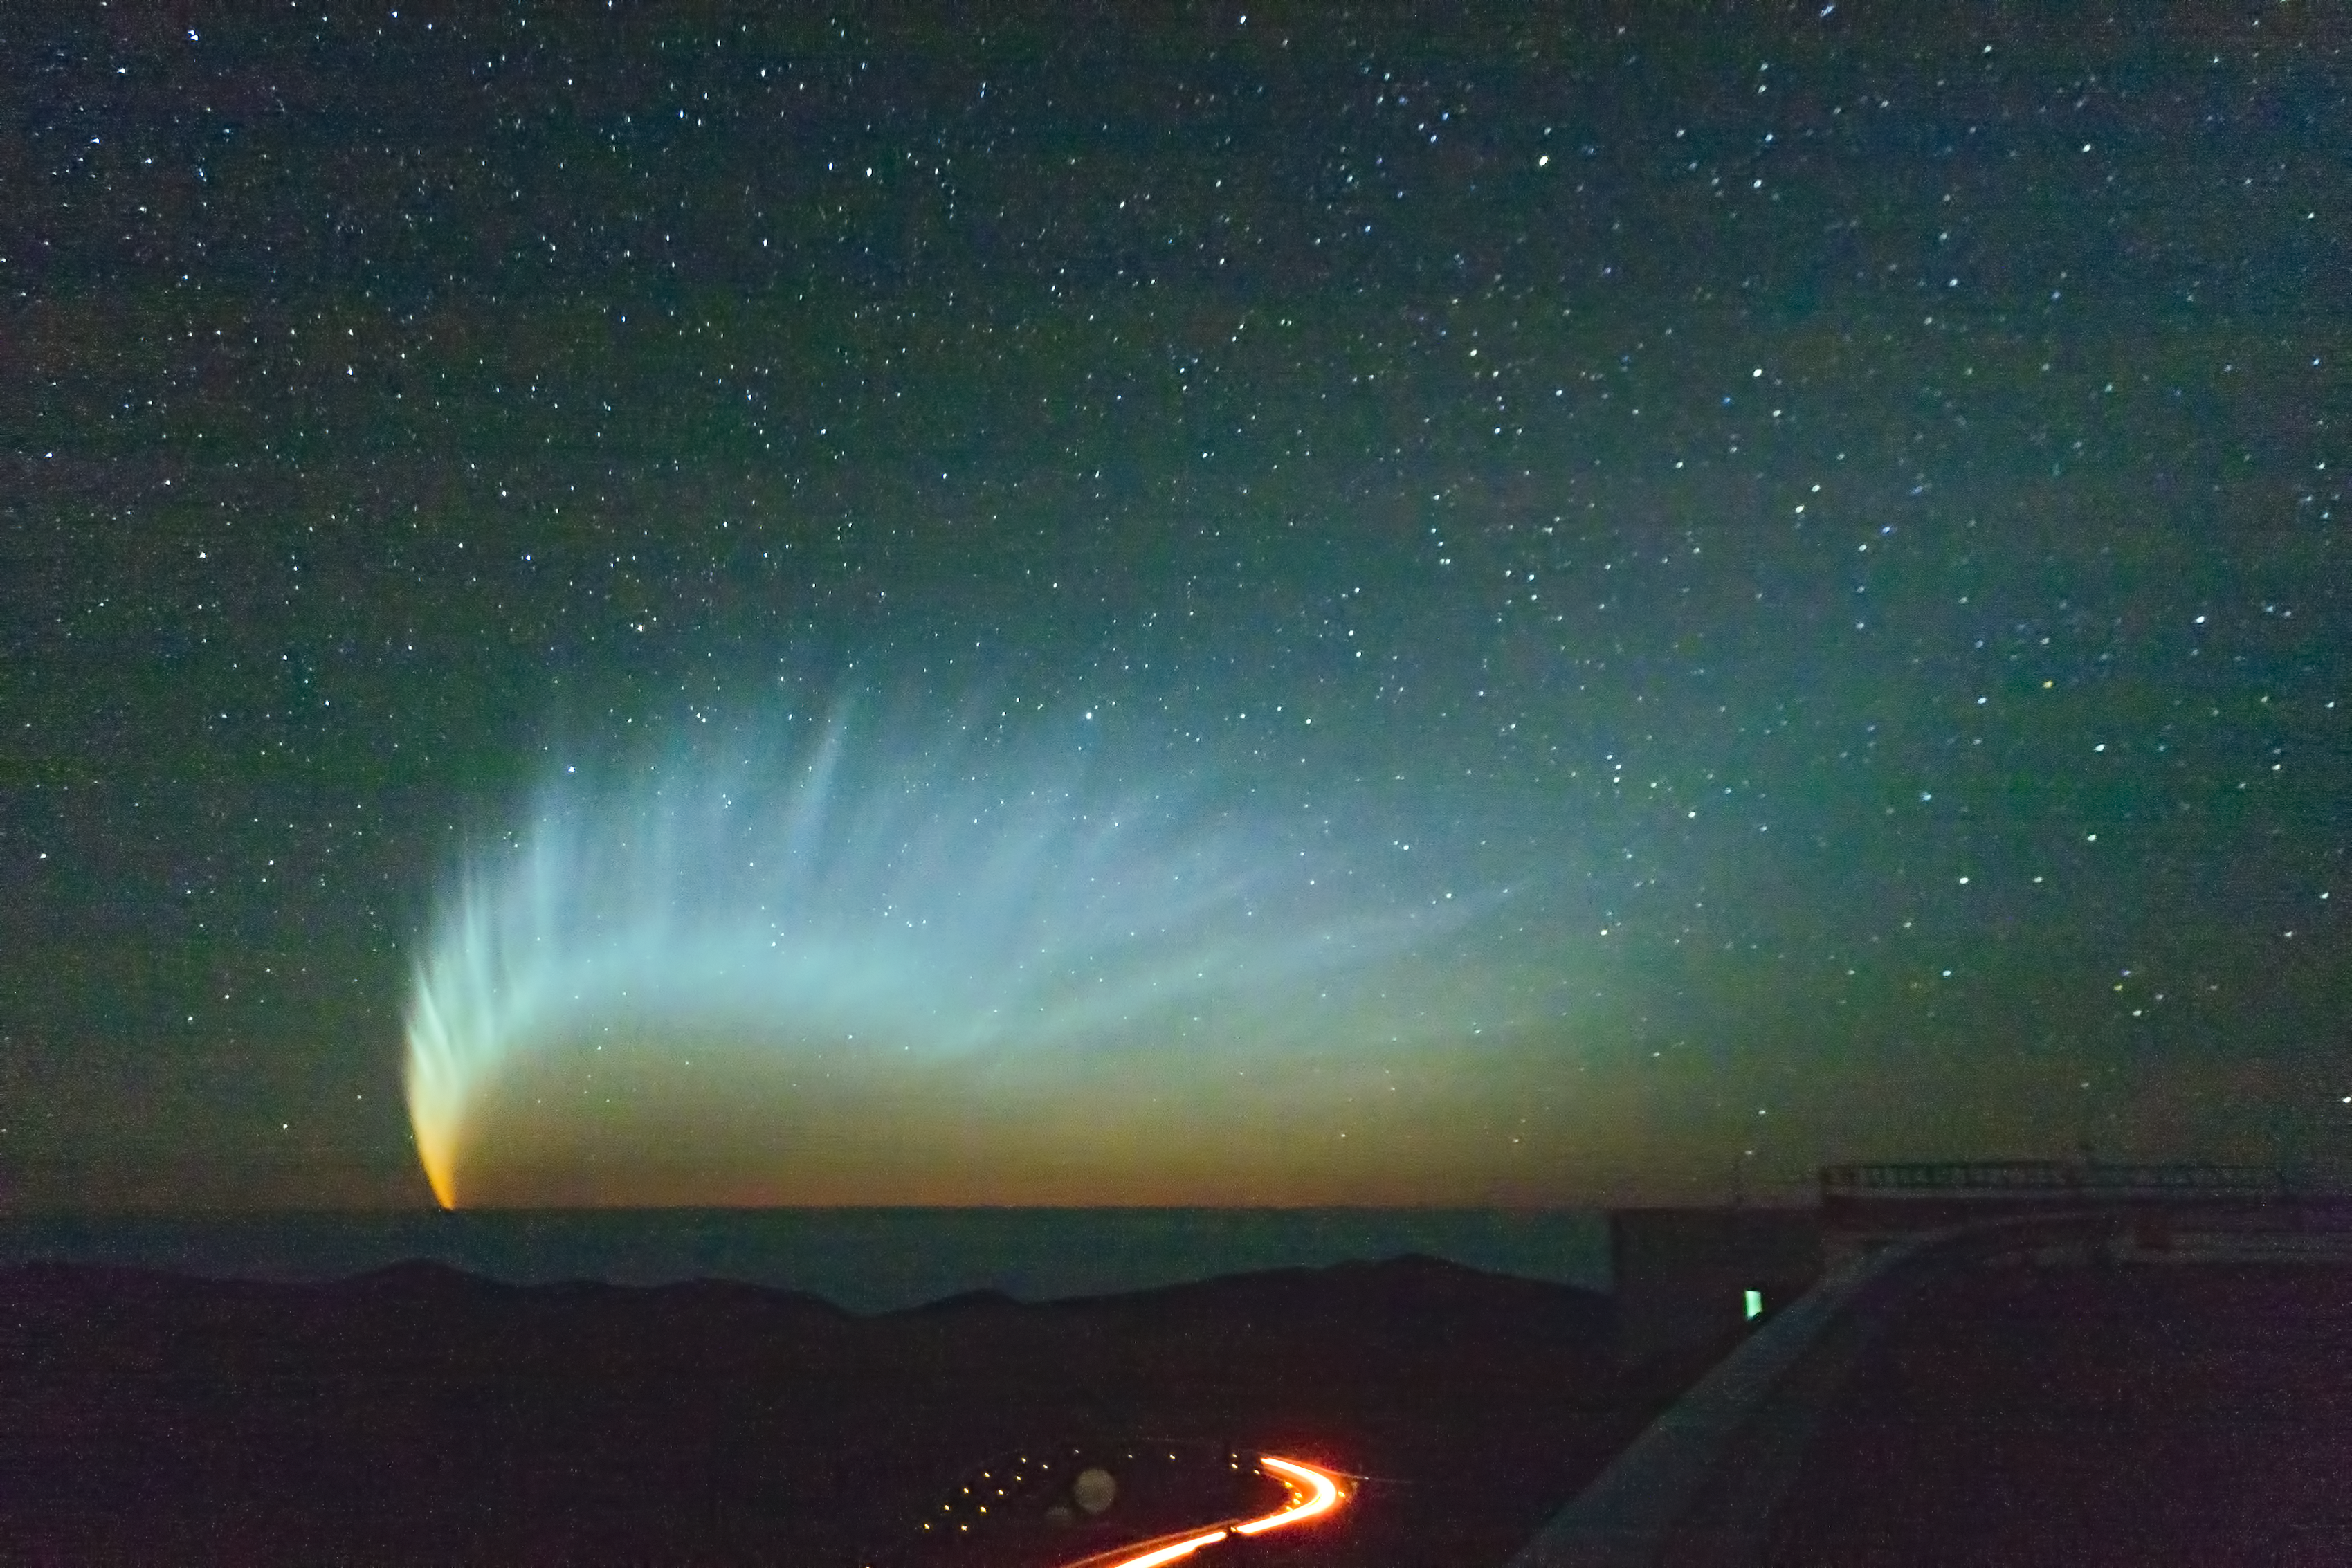

Comet McNaught

Comet McNaught over the Pacific Ocean. Picture taken from Paranal Observatory in January 2007.

Credit: S. Deiries/ESO